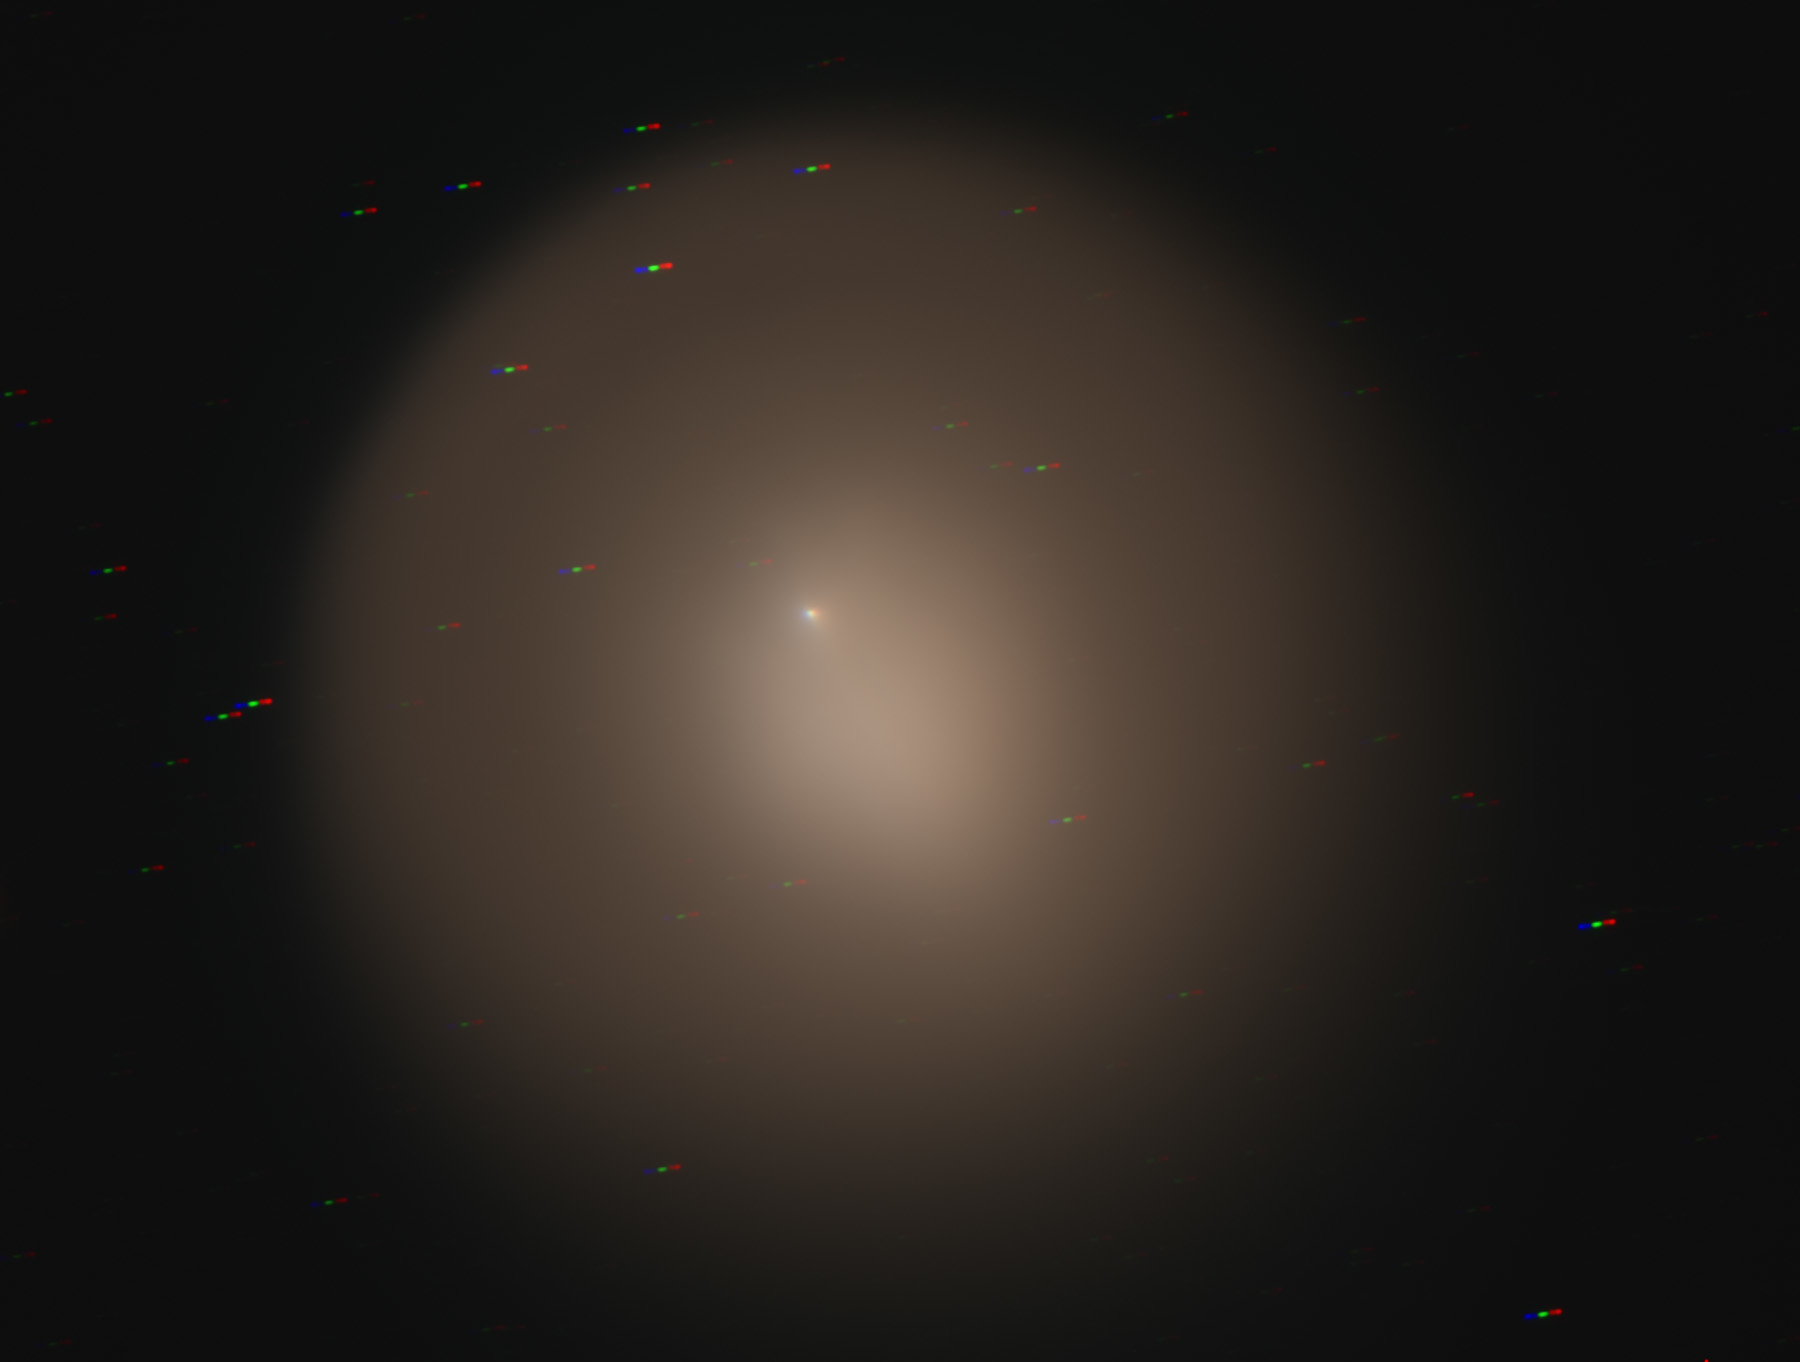

Comet Holmes from Kitt Peak

Credit: F. Haase, S. Kaur and NOAO/AURA/NSF